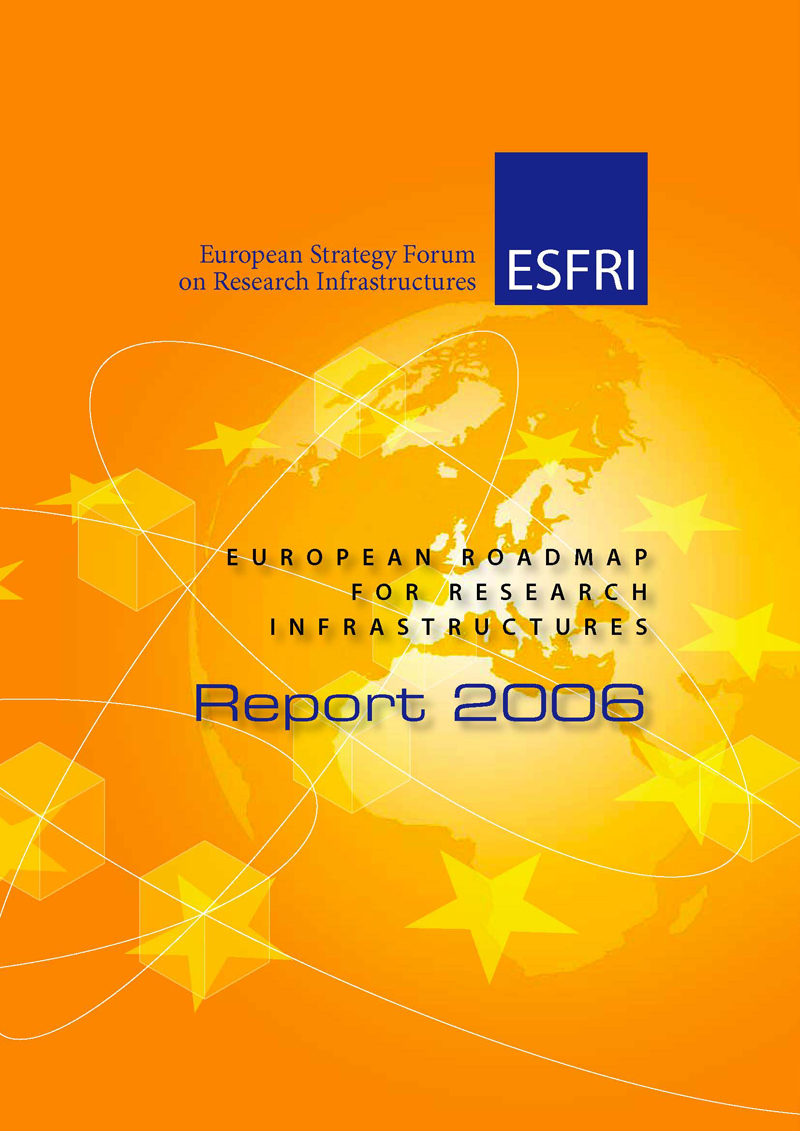

ESFRI report 2006

ESFRI Report 2006

Credit: ESO